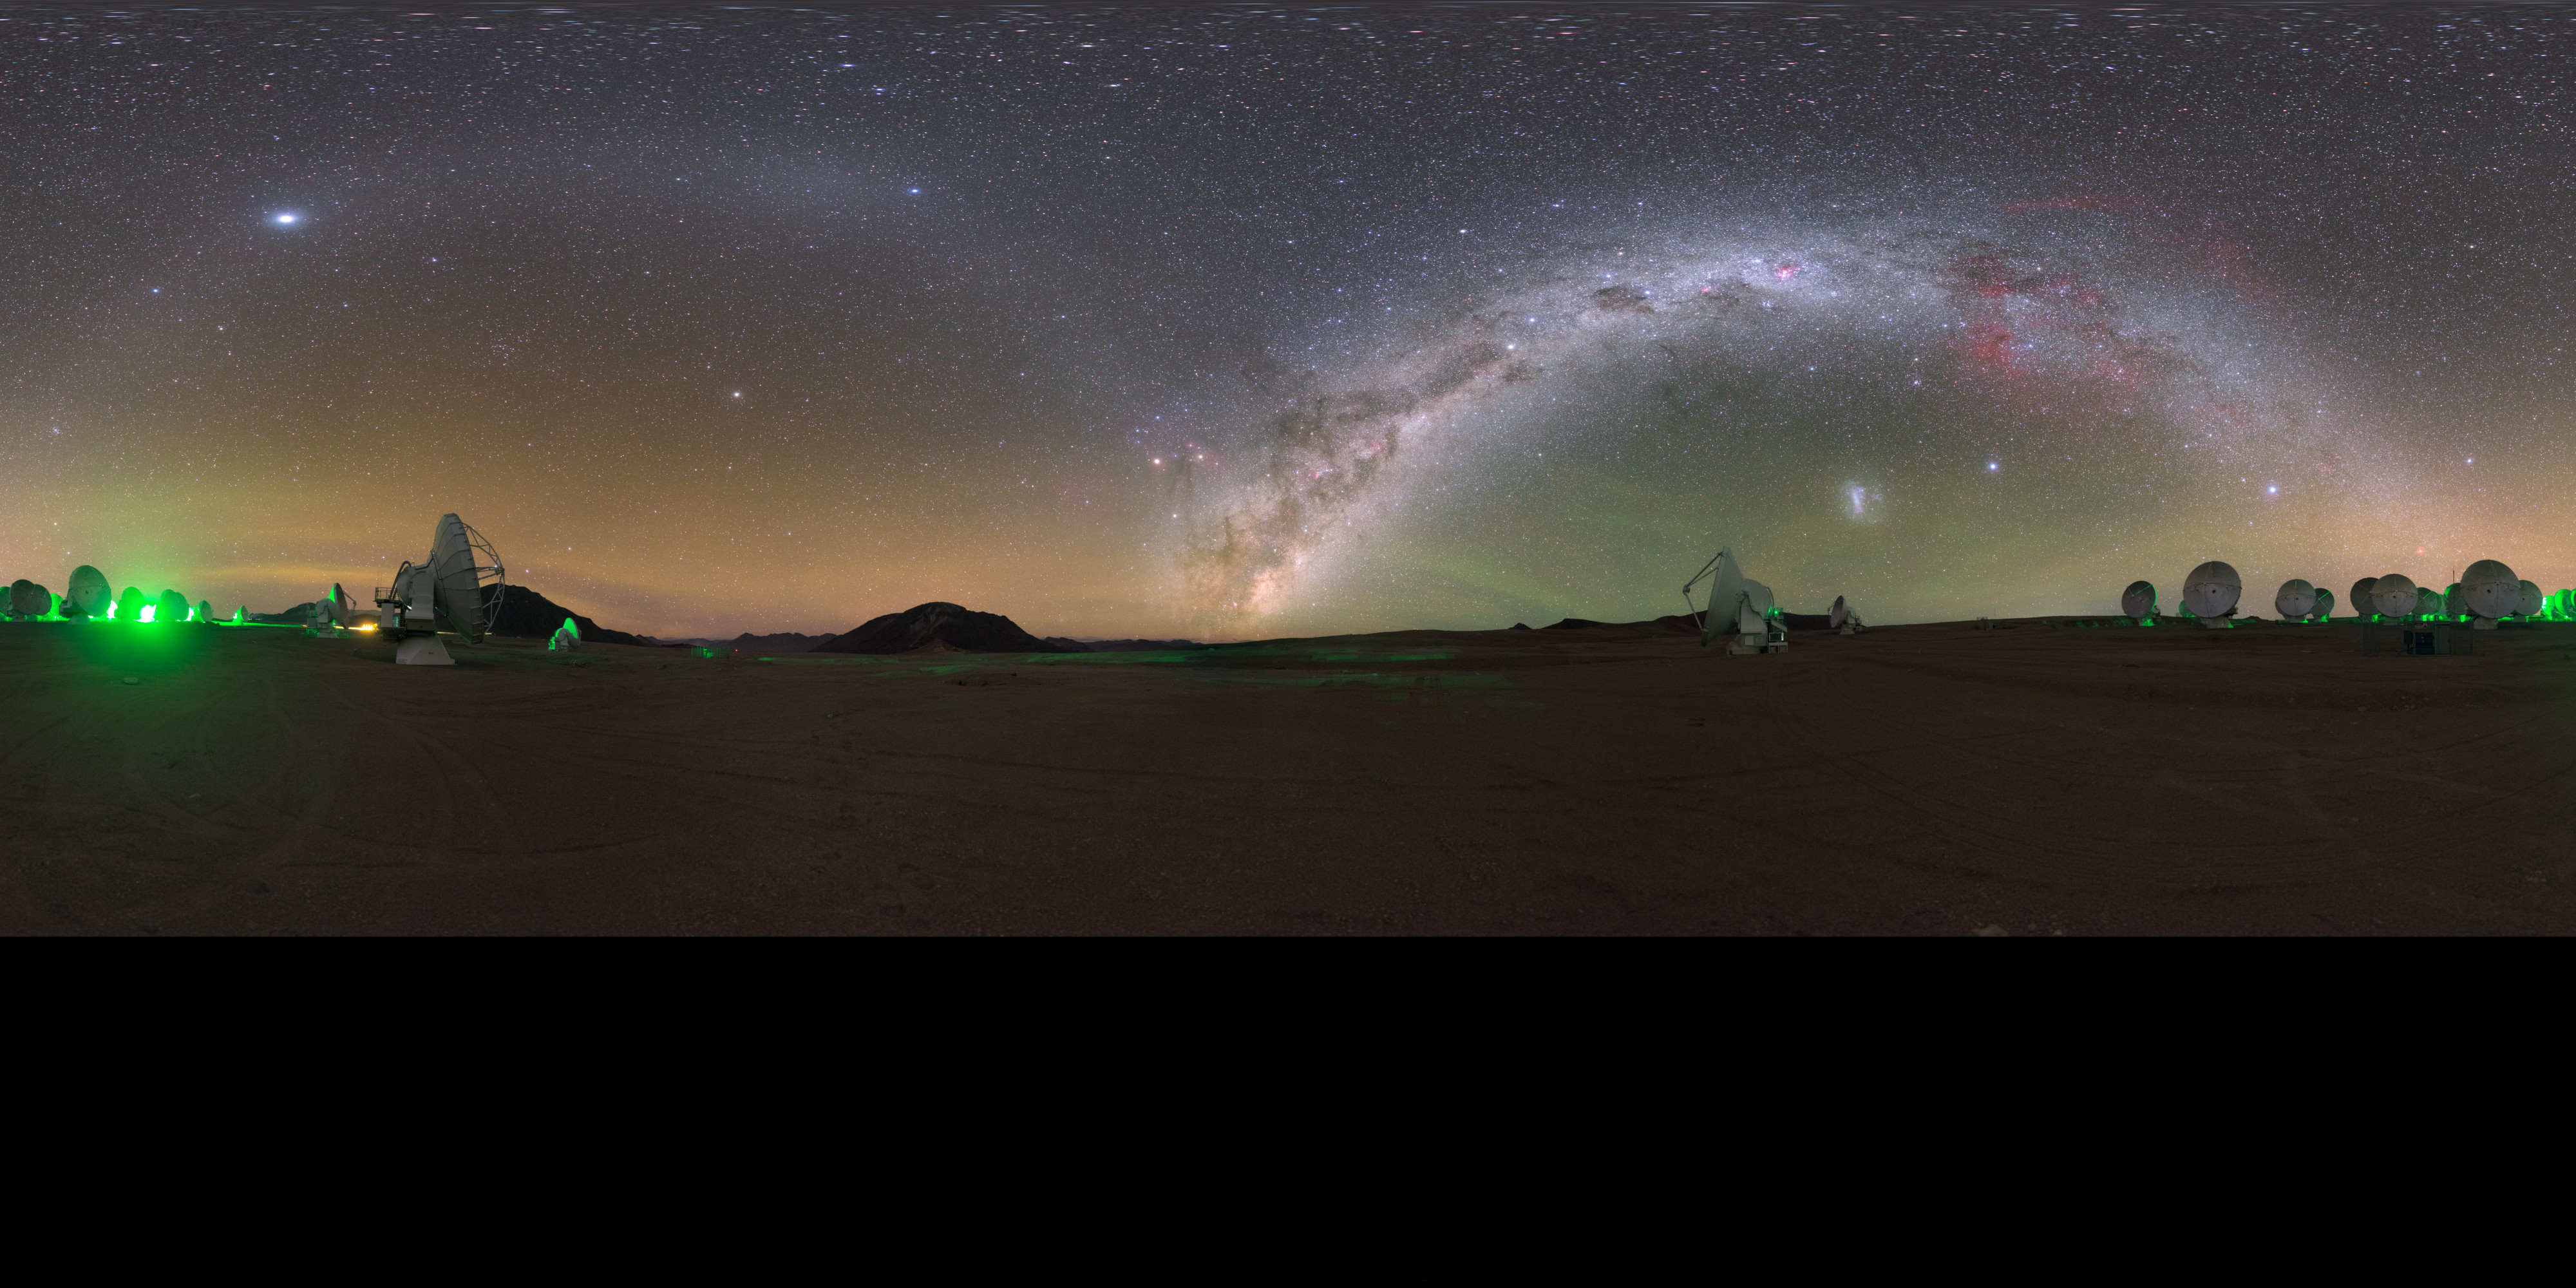

ALMA gegenschein

On the Chajnantor plateau in Chile, home of the Atacama Large Millimetre/submillimetre Array (ALMA), the sky is so dark that the famous and extremely difficult to observe gegenschein (or "countershine") is sometimes visible.

This is a faint brightening of the night sky in the region of the ecliptic directly opposite the Sun, caused by reflection of sunlight by interplanetary dust in the Solar System.

Credit: P. Horálek/ESO